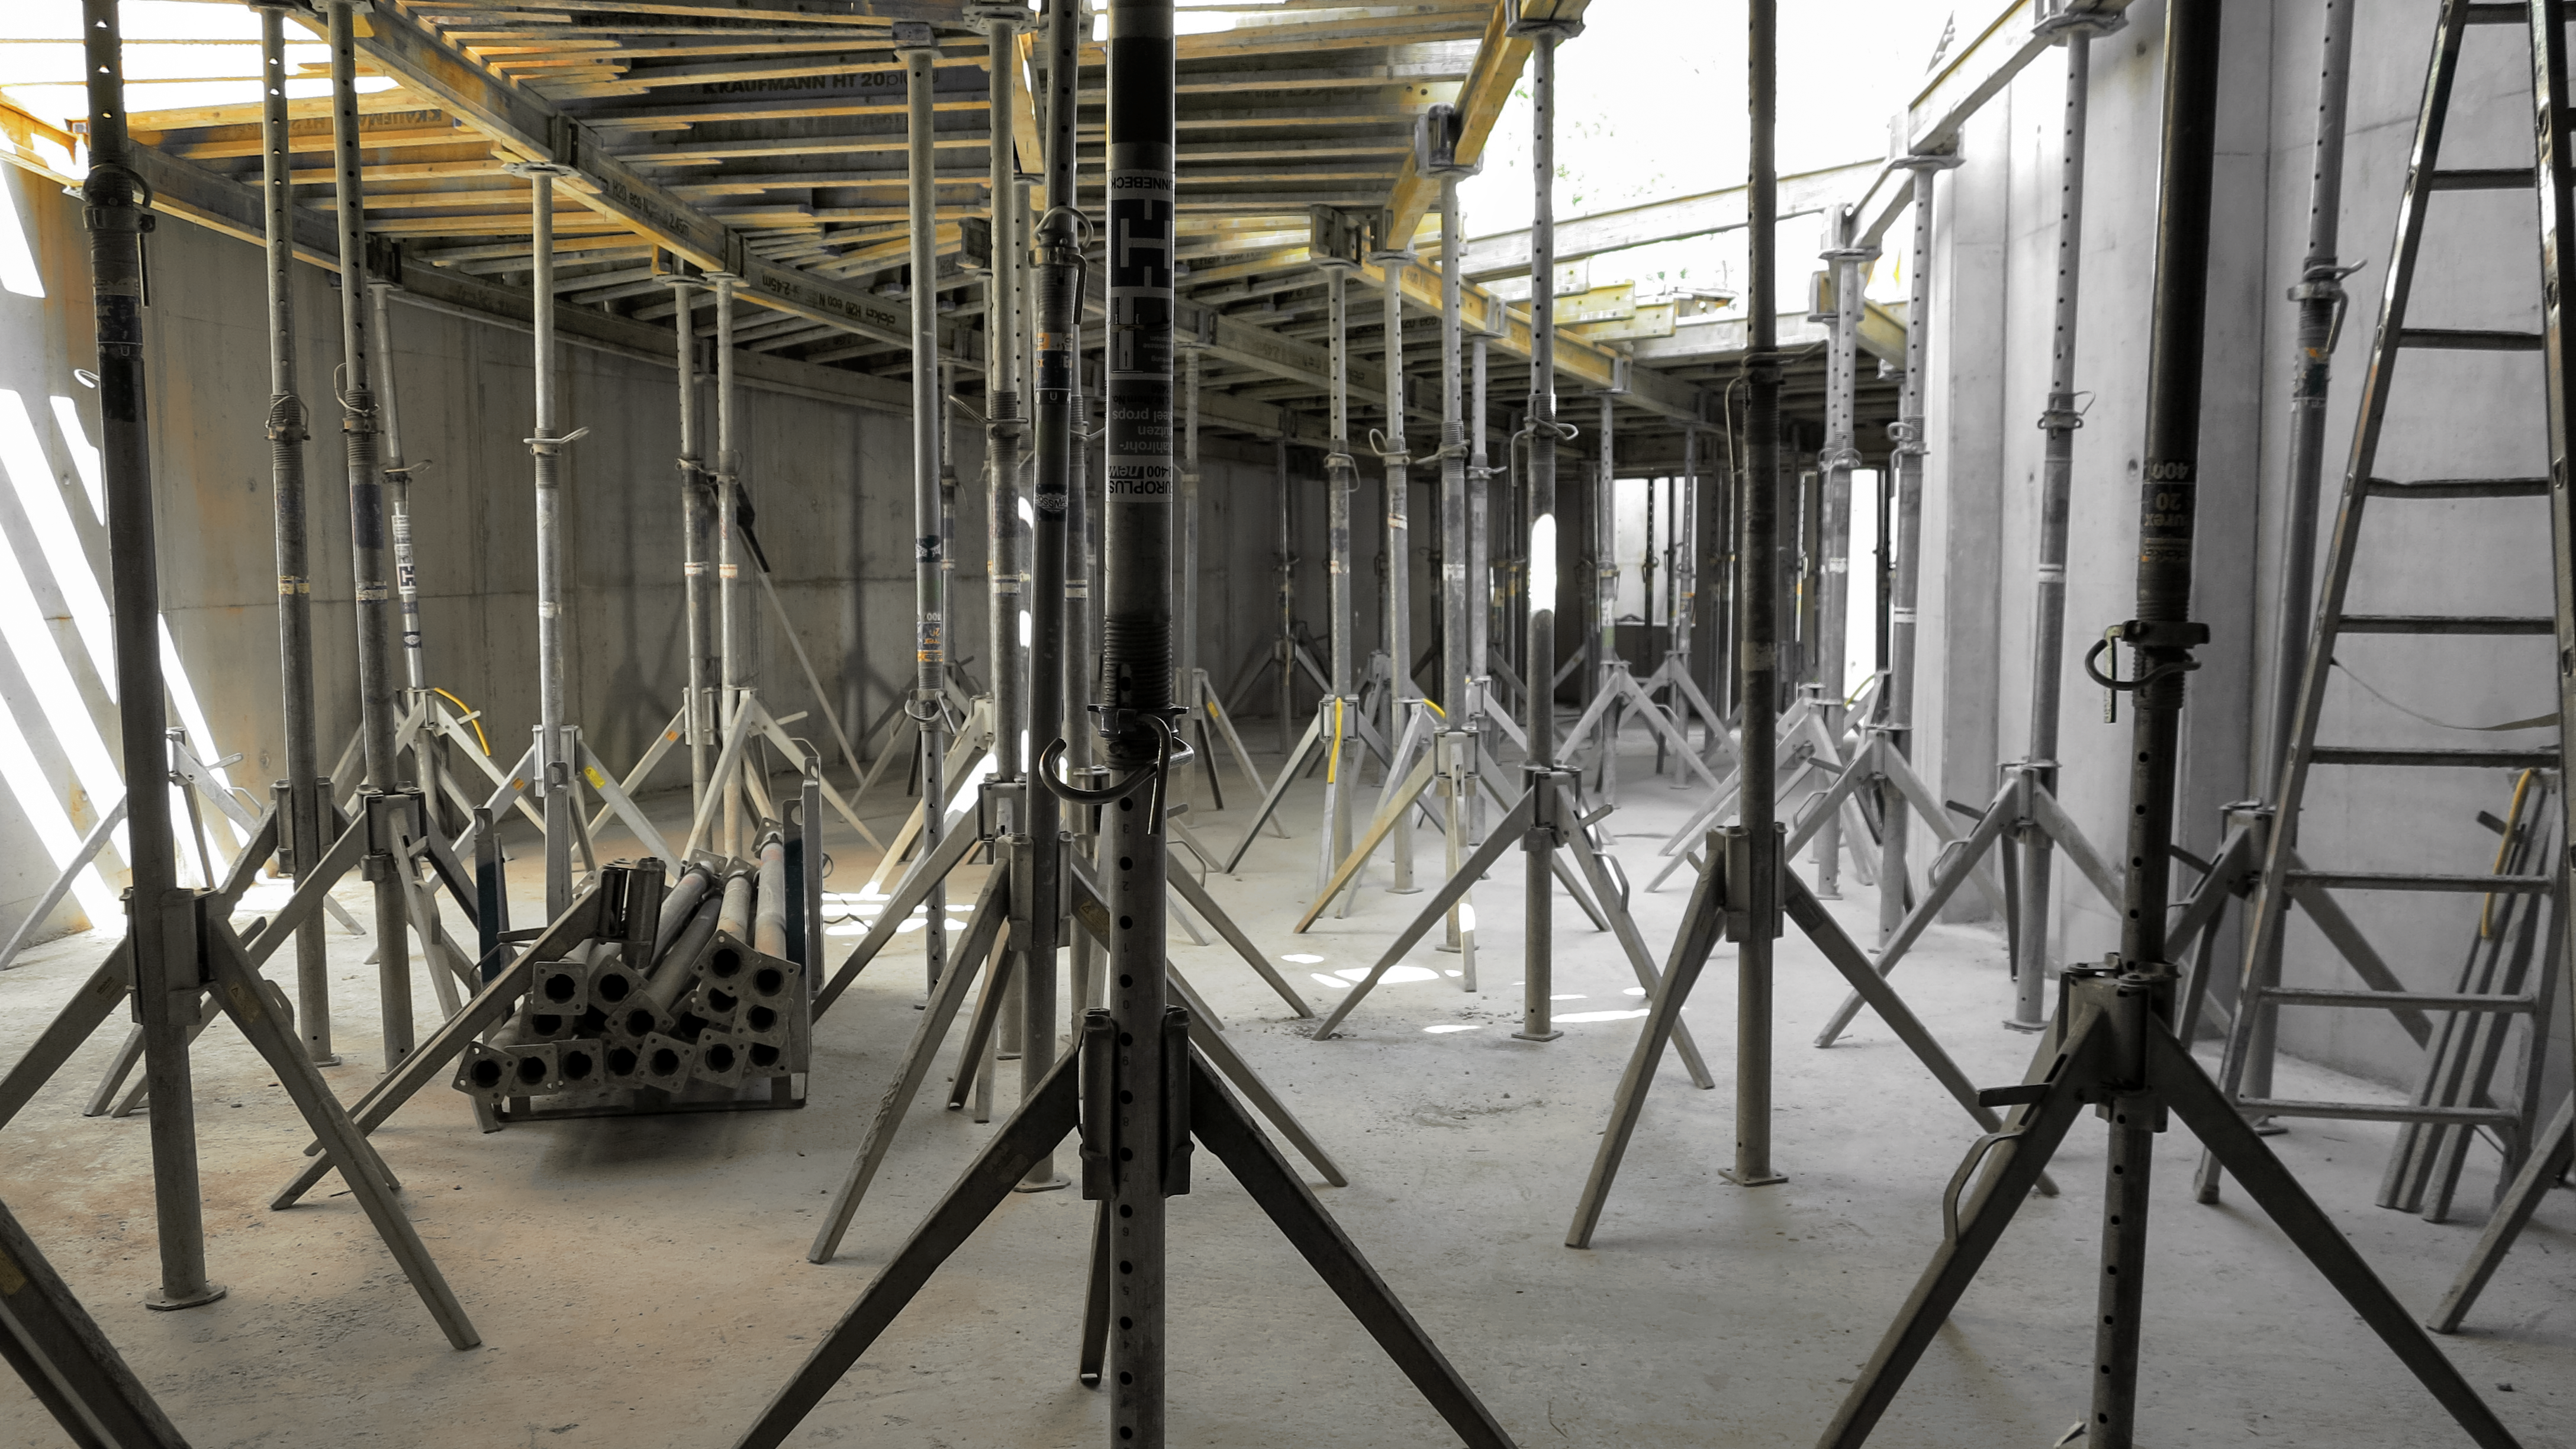

Support for the Supernova

Photo taken during the construction of the ESO Supernova Planetarium & Visitor Centre.

Credit: ESO